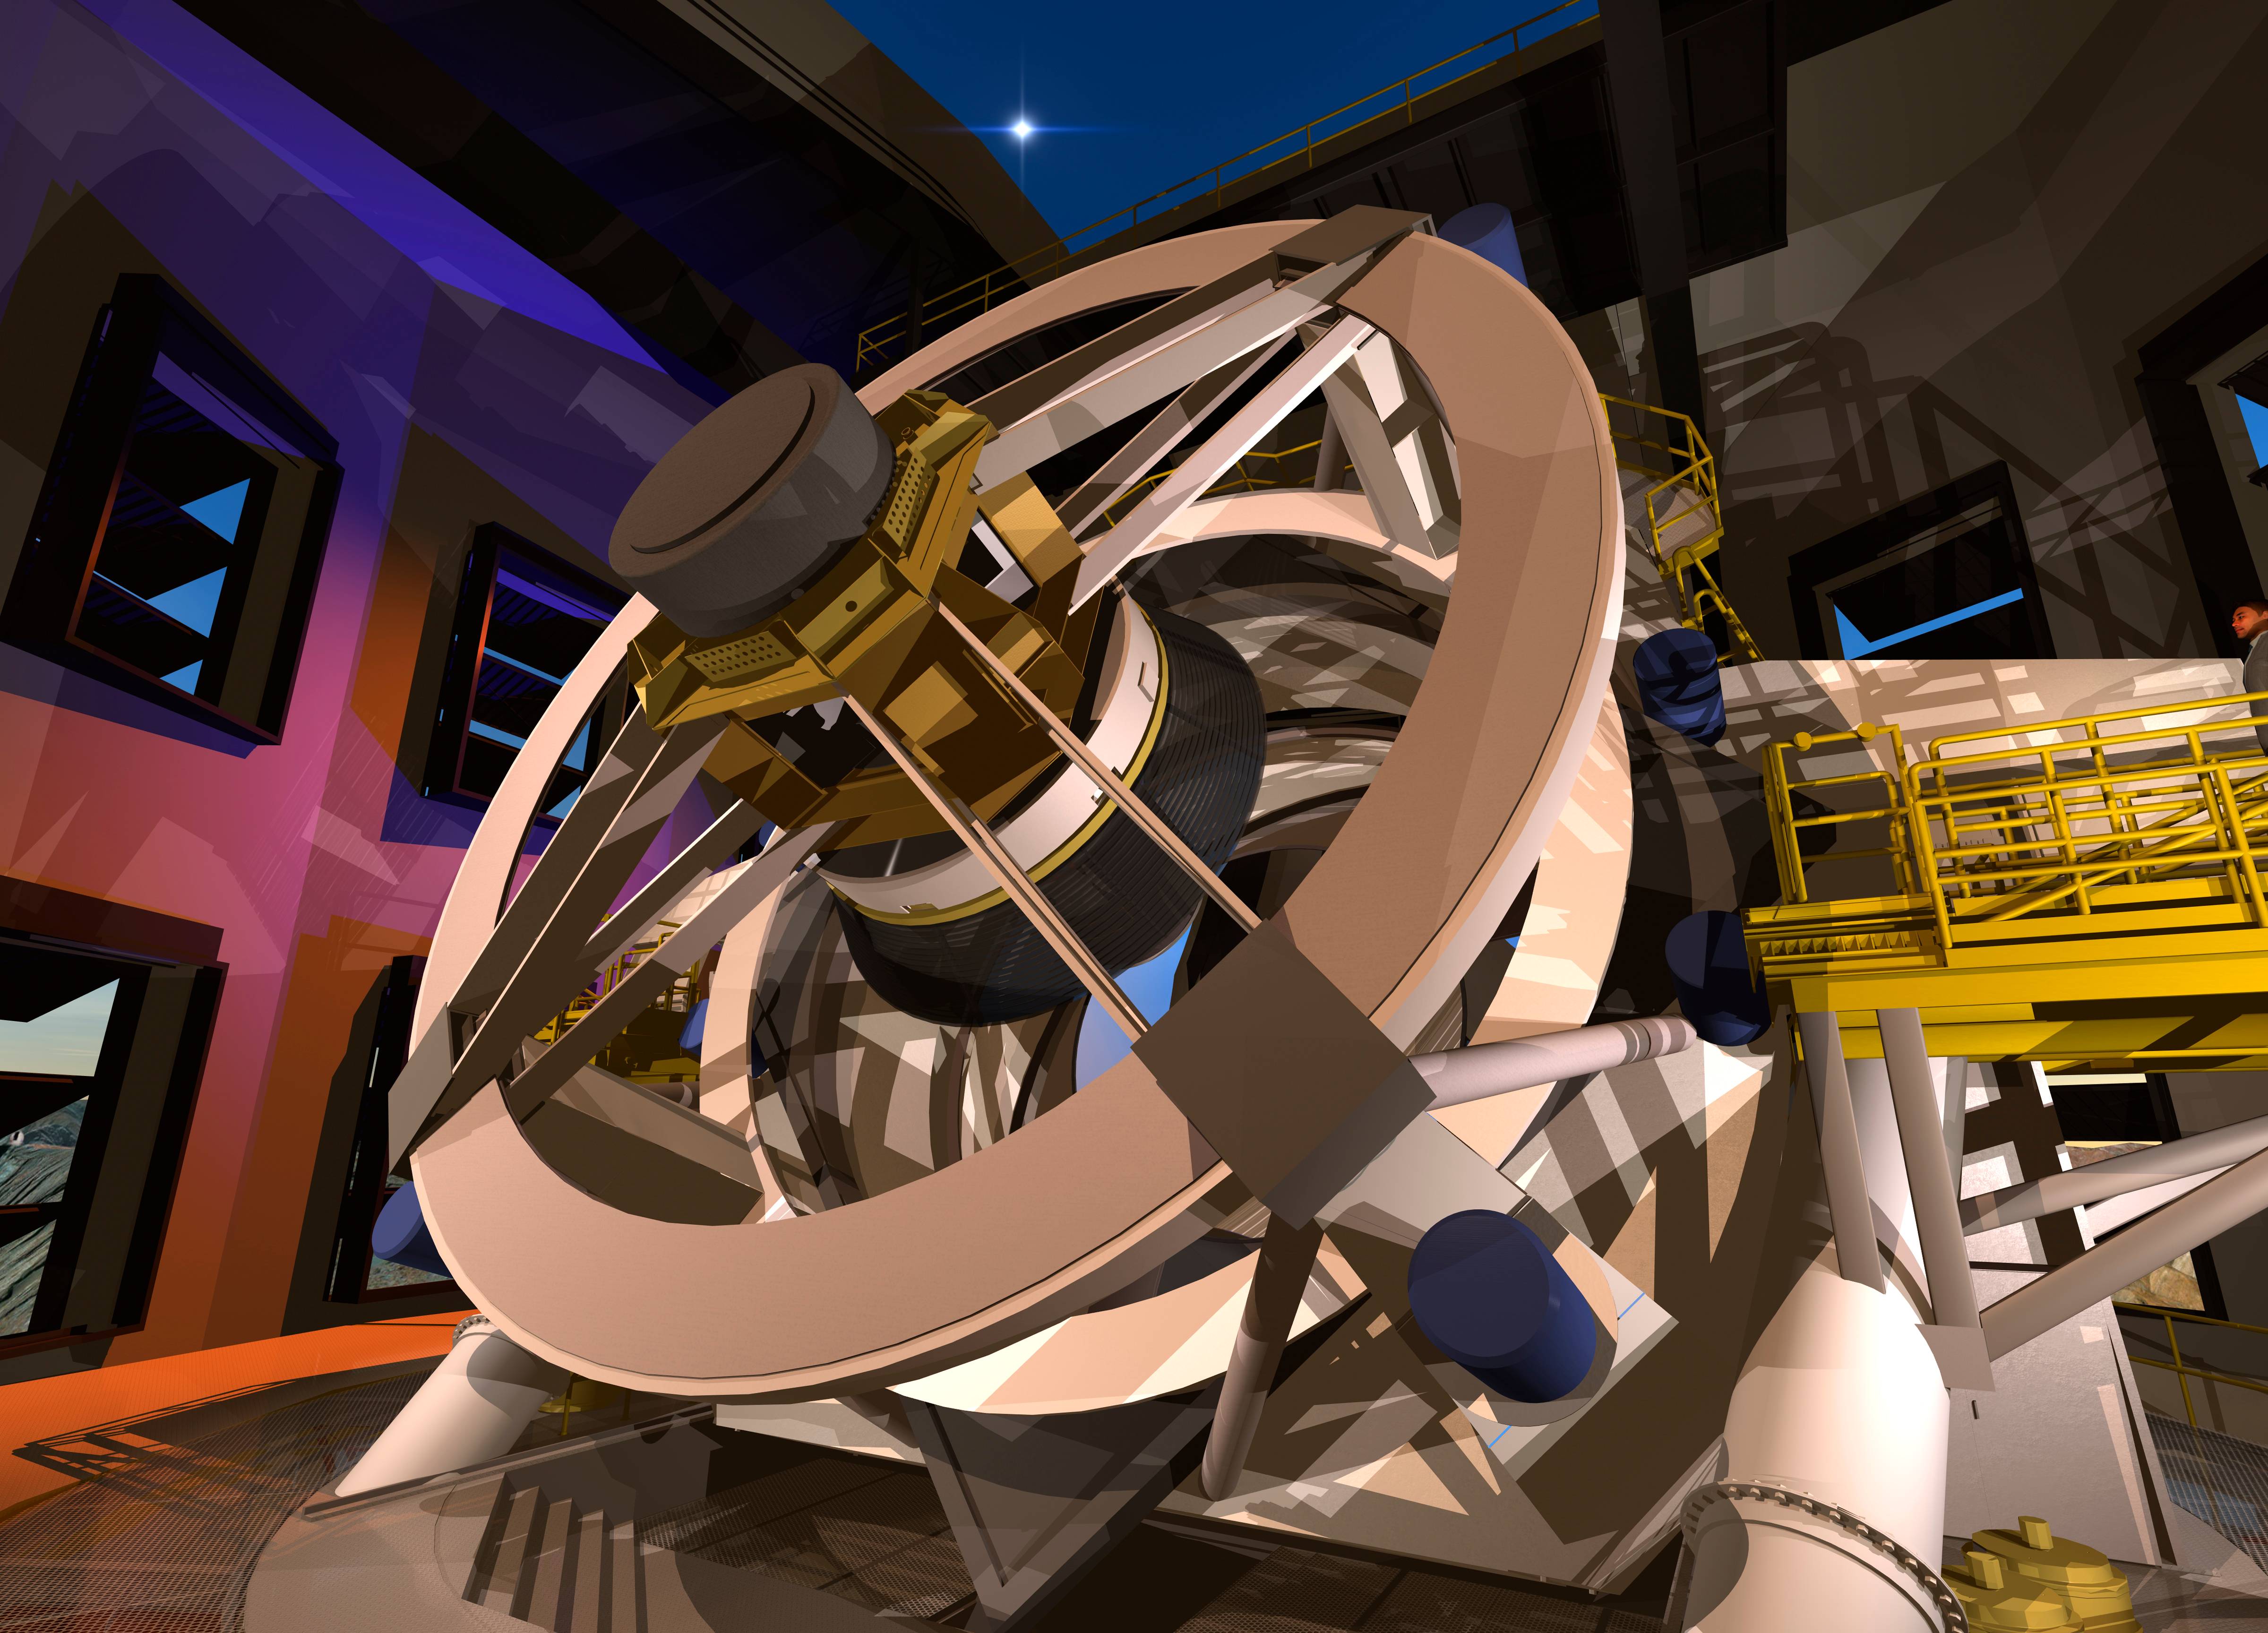

Close-up of Telescope in the Dome

The inside of the dome and the night sky provide a backdrop for this artist's conception of a close-up view of the telescope. The LSST will carry out a deep, ten-year imaging survey in six broad optical bands over the main survey area of 18, 000 square degrees.

Credit: Todd Mason, Mason Productions Inc./Rubin Observatory/ NSF/ AURA